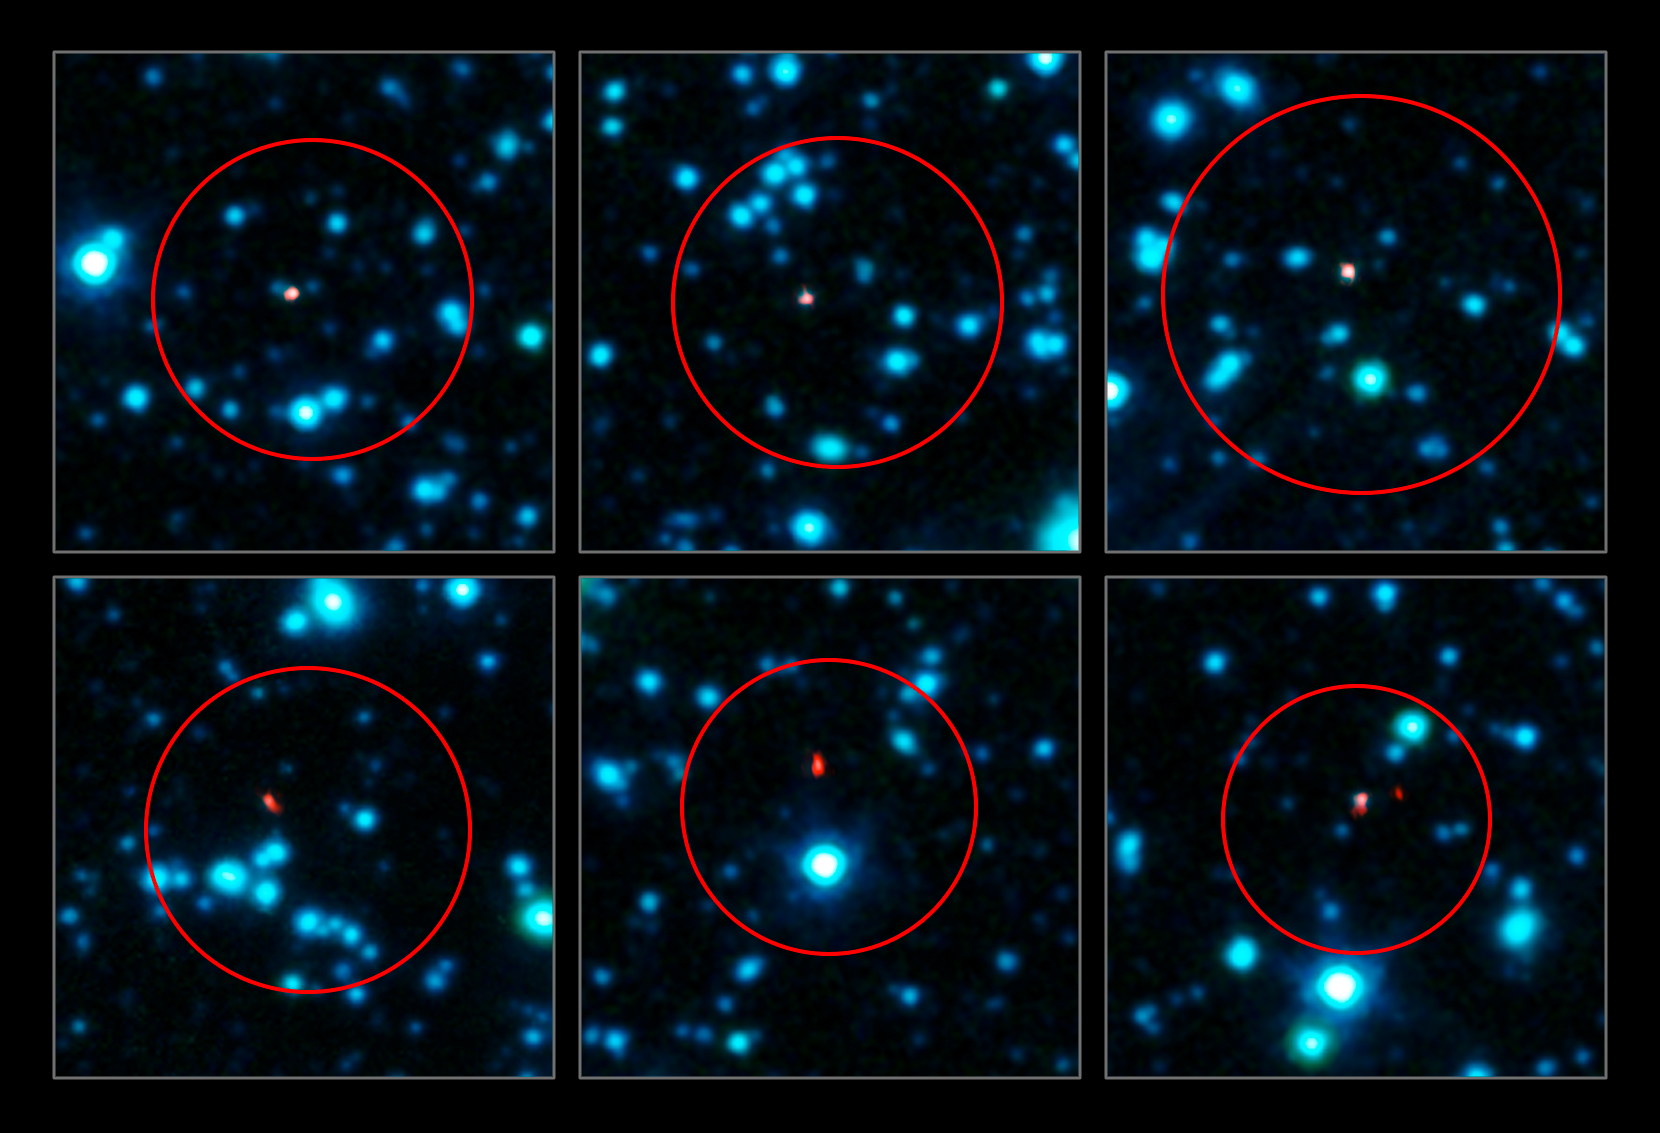

ALMA pinpoints early galaxies

A team of astronomers has used ALMA (the Atacama Large Millimeter/submillimeter Array) to pinpoint the locations of over 100 of the most fertile star-forming galaxies in the early Universe.

The best map so far of these distant dusty galaxies was made using the Atacama Pathfinder Experiment (APEX), but the observations were not sharp enough to unambiguously identify these galaxies in images at other wavelengths. ALMA needed just two minutes per galaxy to pinpoint each one within a comparatively tiny region 200 times smaller than the broad APEX blobs, and with three times the sensitivity.

This image shows six of the galaxies as seen in the sharp new observations by ALMA (in red). The big red circles indicate the regions where galaxies had been detected by APEX. The earlier telescope did not have sharp enough images to pin down the identity of the galaxies, many candidates appear in each circle. The ALMA observations, at submillimetre wavelengths, are overlaid on an infrared view of the region as seen by the IRAC camera on the Spitzer Space Telescope (coloured blue).

Credit: ALMA (ESO/NAOJ/NRAO), APEX (MPIfR/ESO/OSO), J. Hodge et al., A. Weiss et al., NASA Spitzer Science Center